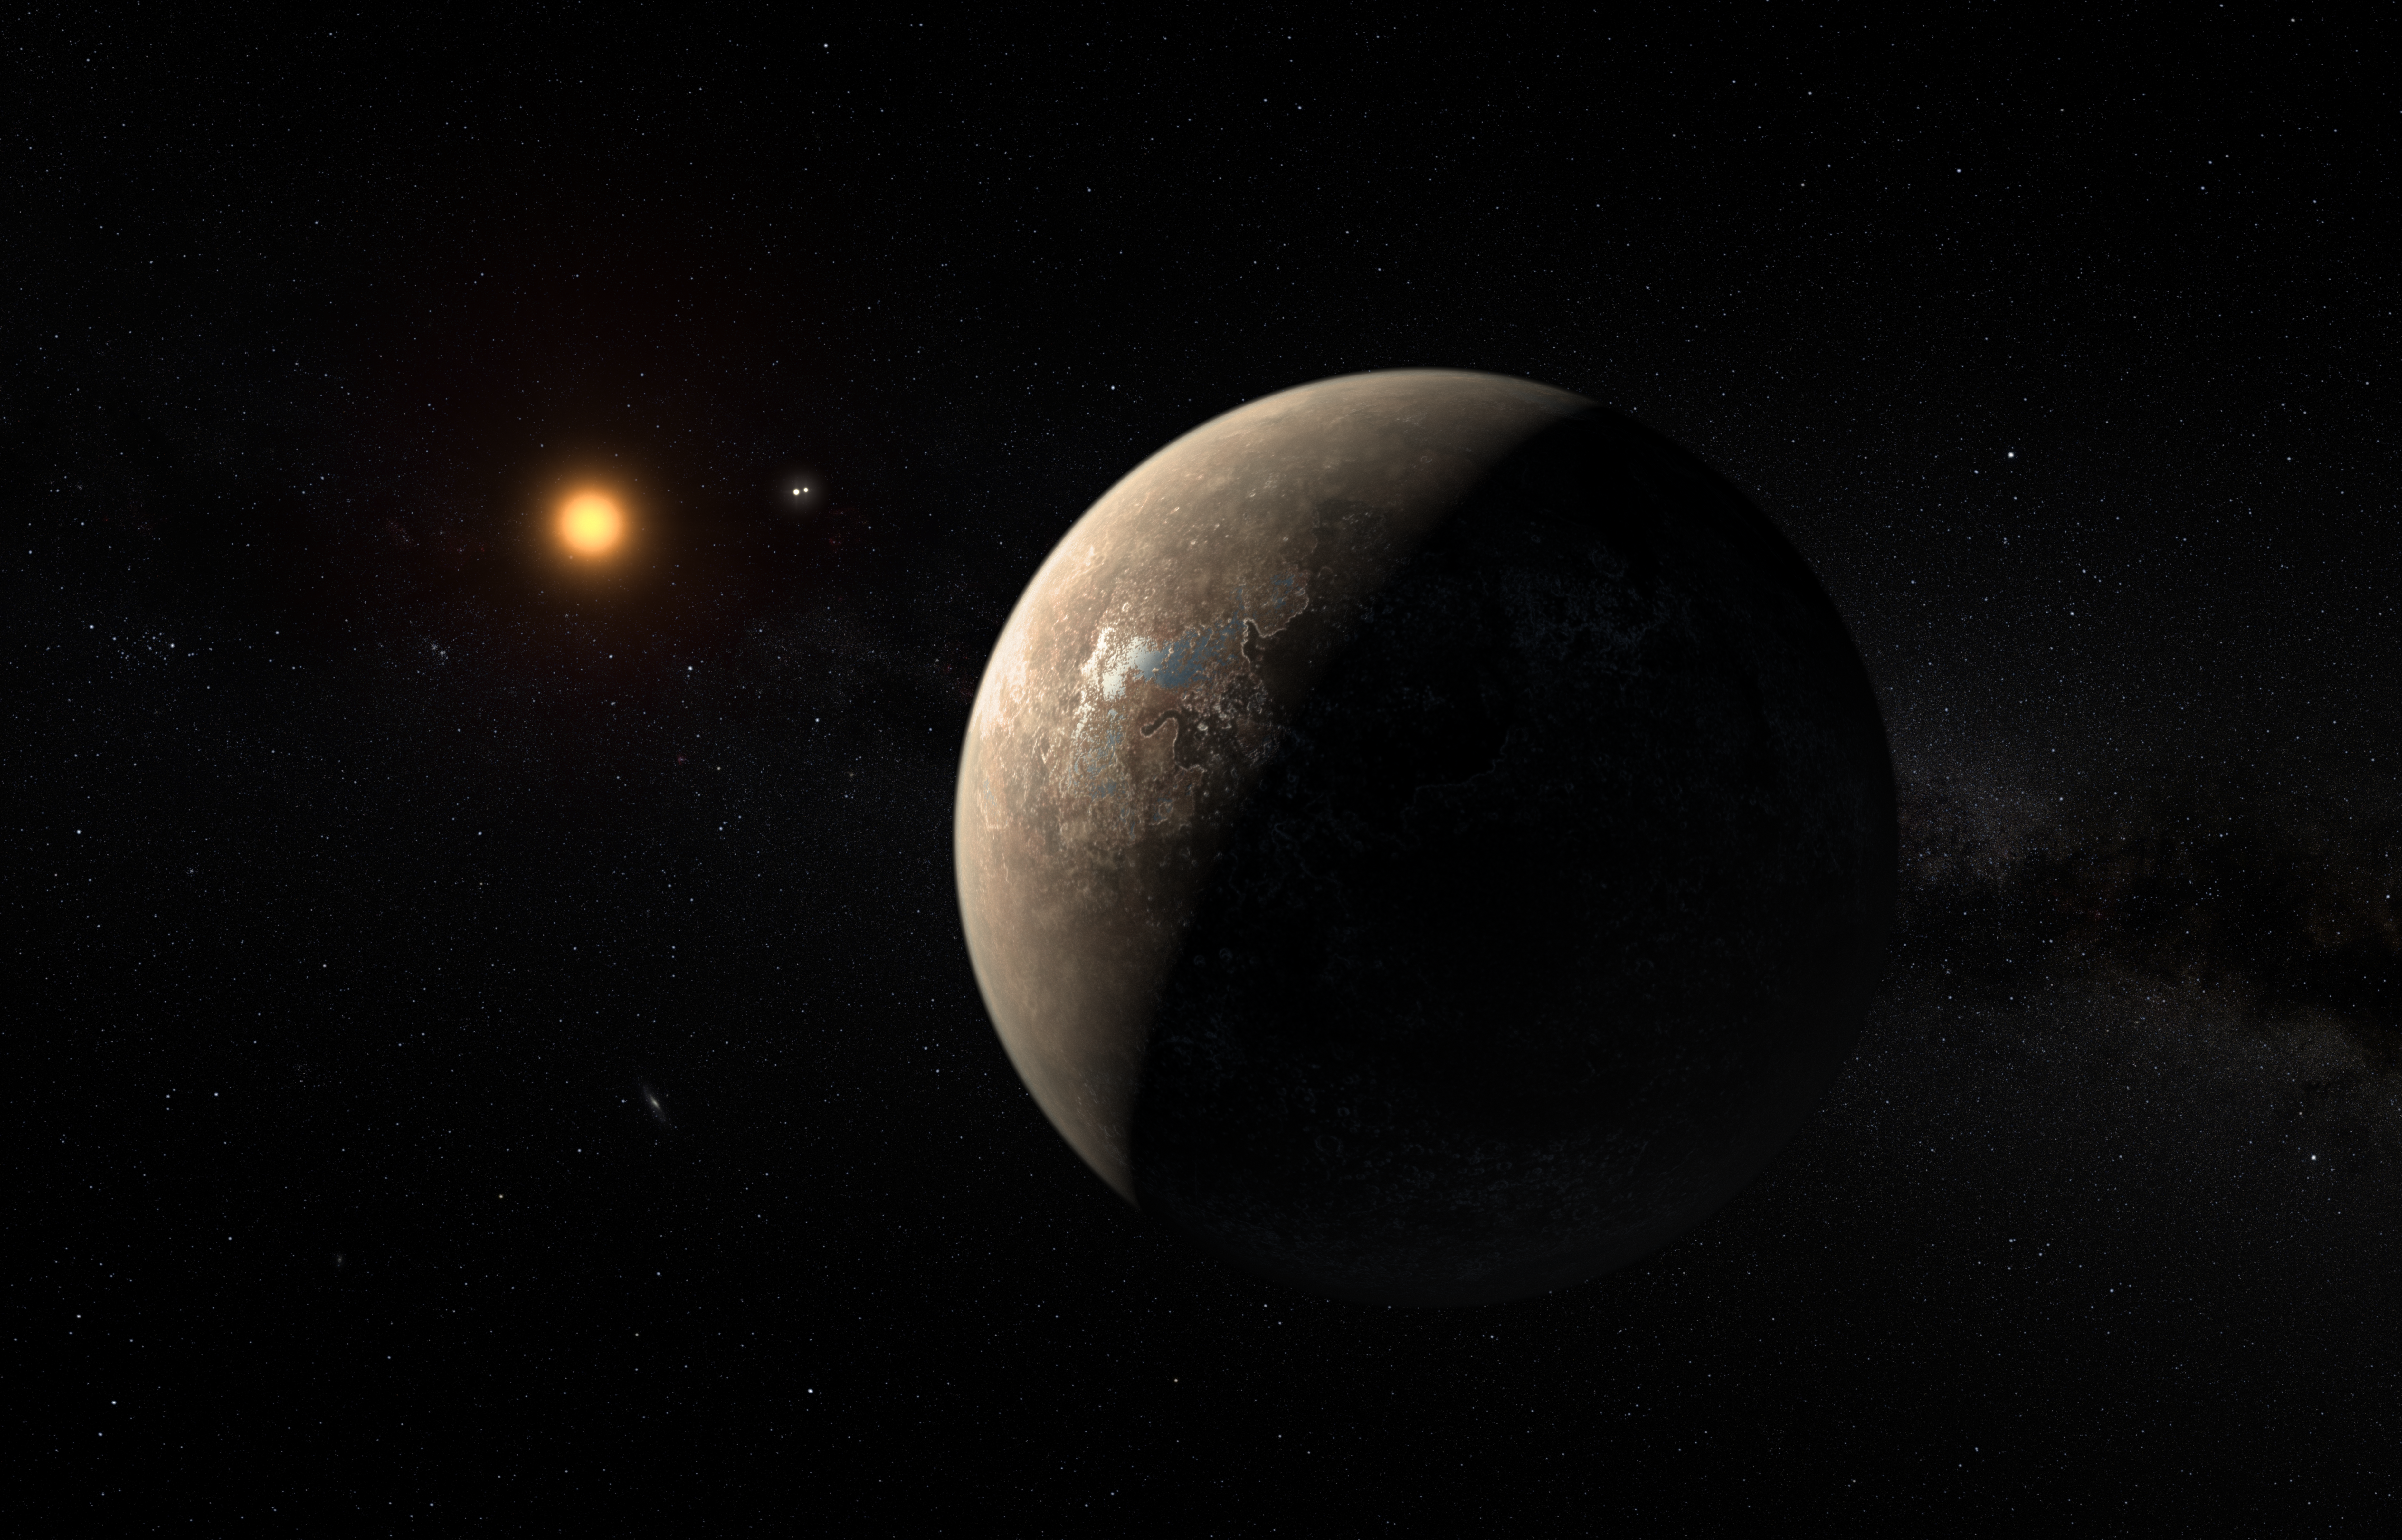

Artist's impression of the planet orbiting Proxima Centauri

This artist’s impression shows the planet Proxima b orbiting the red dwarf star Proxima Centauri, the closest star to the Solar System. The double star Alpha Centauri AB also appears in the image between the planet and Proxima itself. Proxima b is a little more massive than the Earth and orbits in the habitable zone around Proxima Centauri, where the temperature is suitable for liquid water to exist on its surface.

Credit: ESO/M. Kornmesser